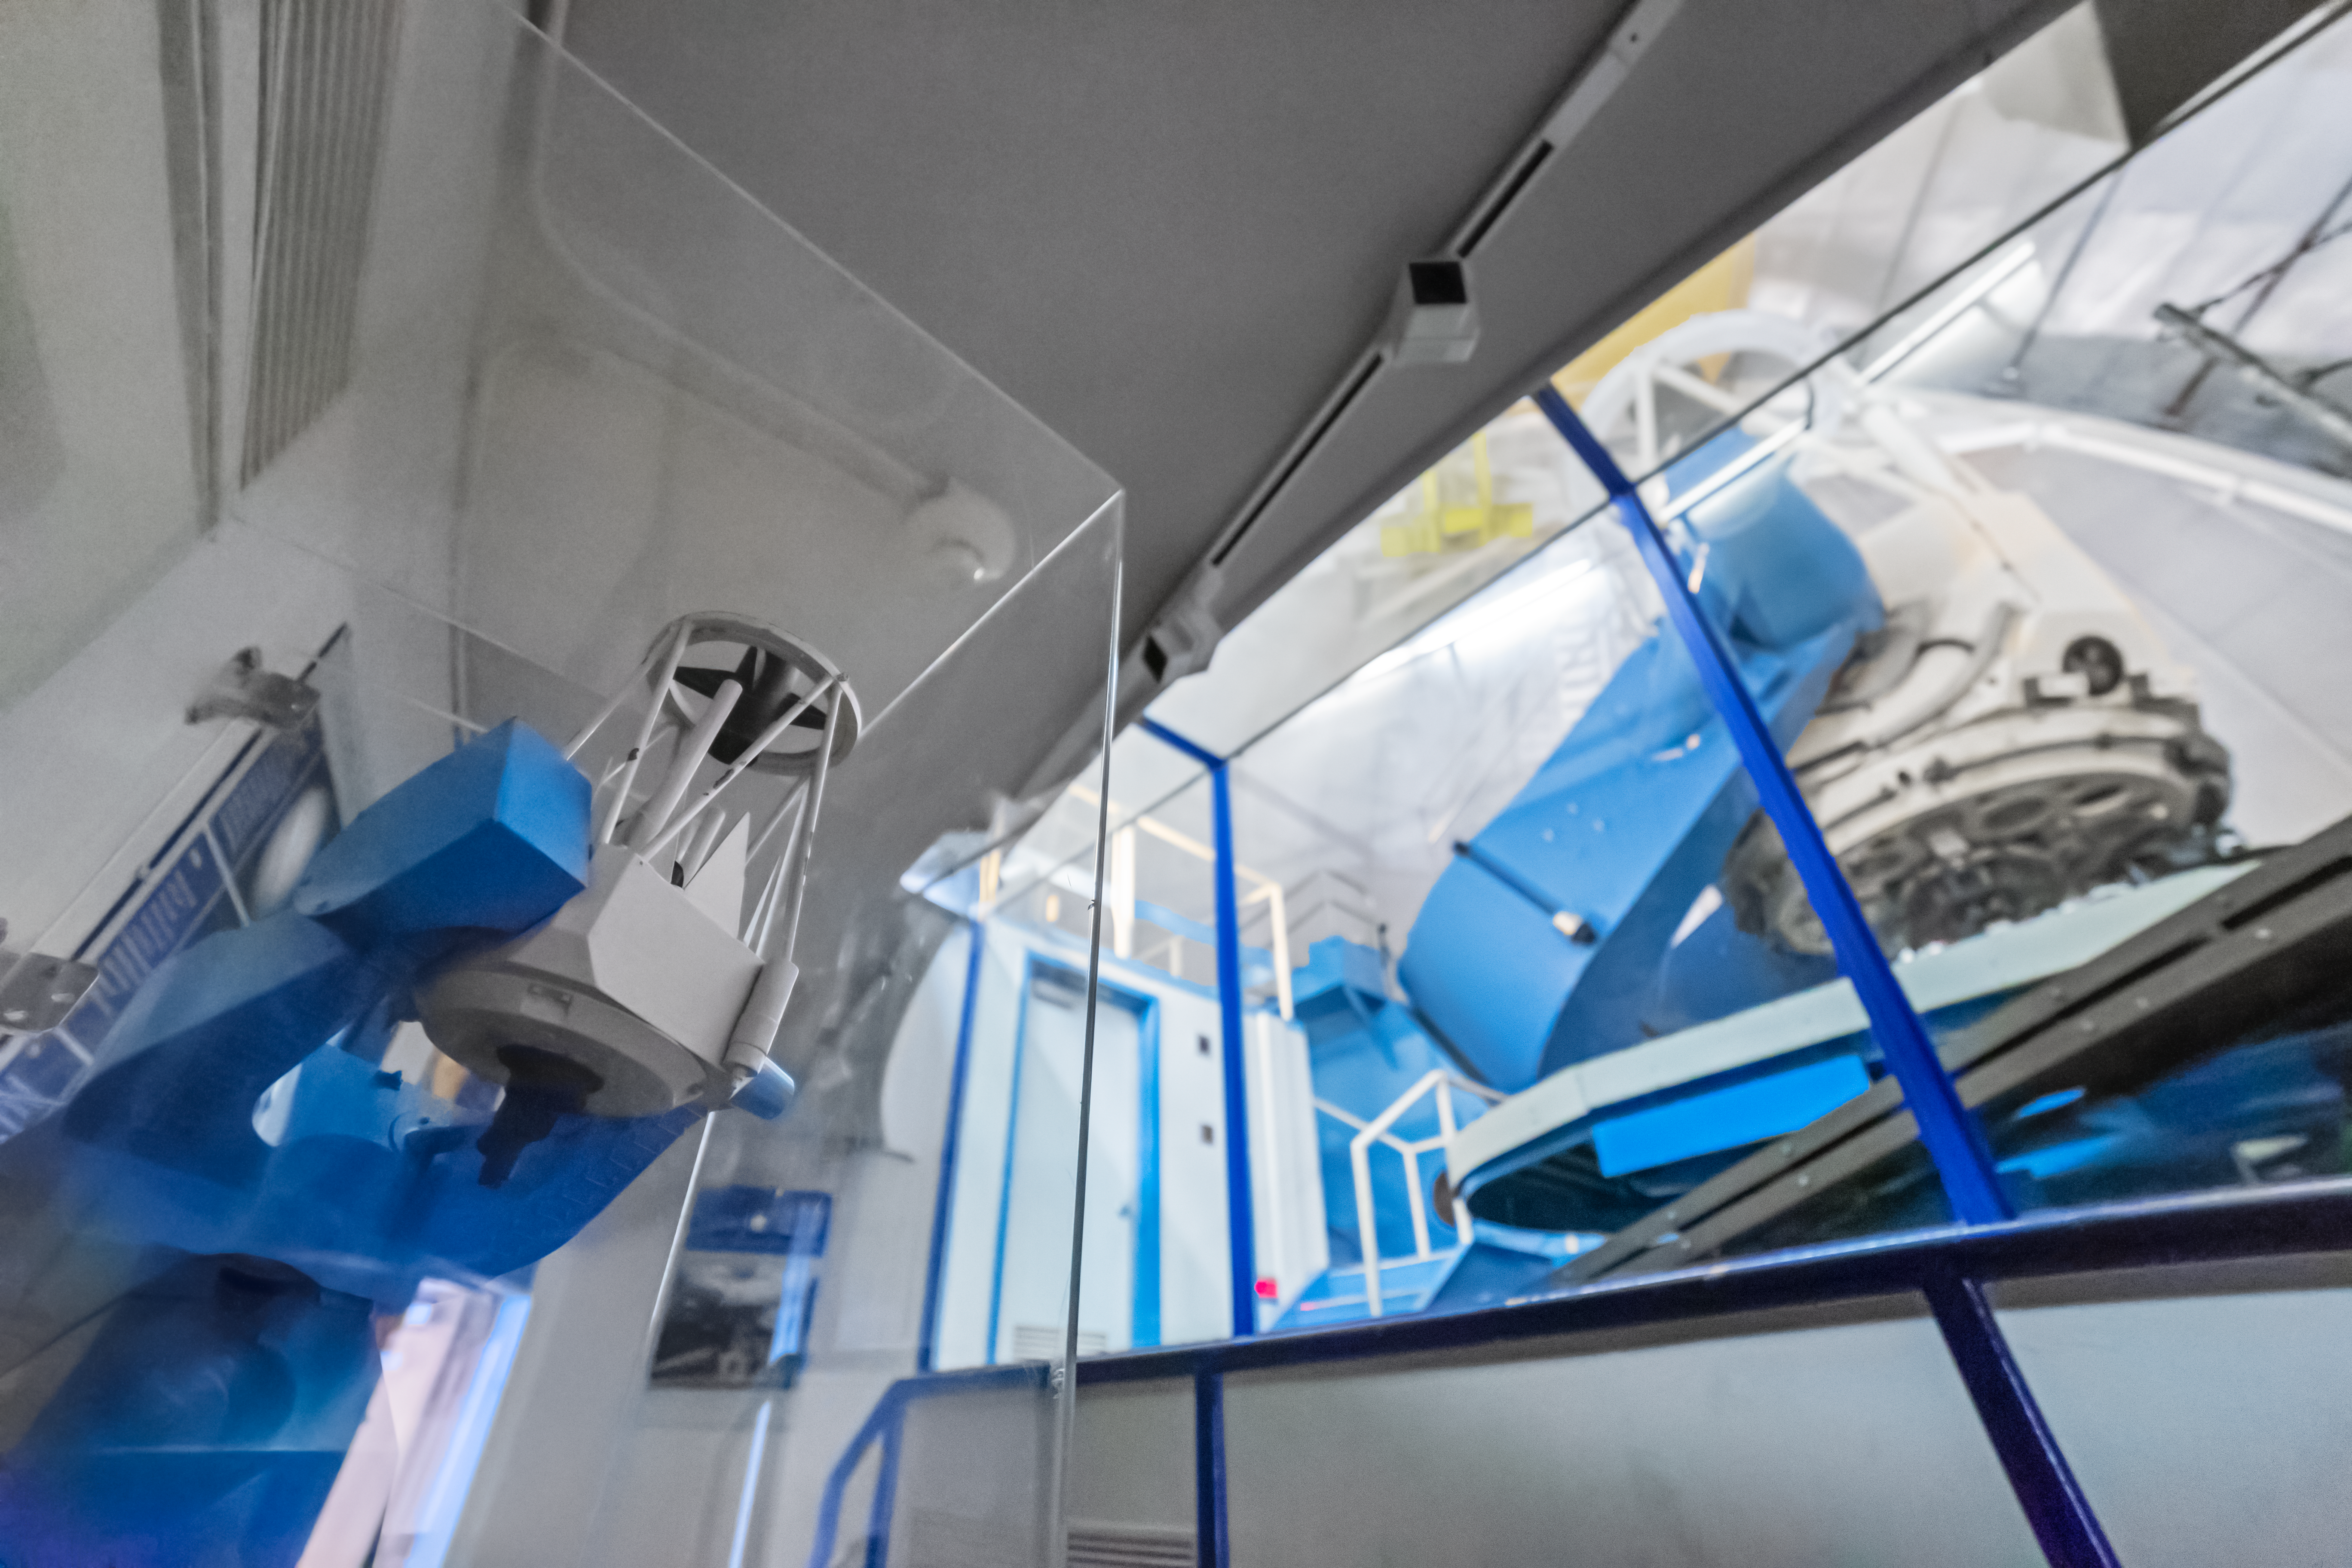

KPNO 2.1-meter Telescope Interior

The interior of the KPNO 2.1-meter Telescope at Kitt Peak National Observatory (KPNO), a Program of NSF NOIRLab.

Credit: KPNO/NOIRLab/NSF/AURA/P. Horálek